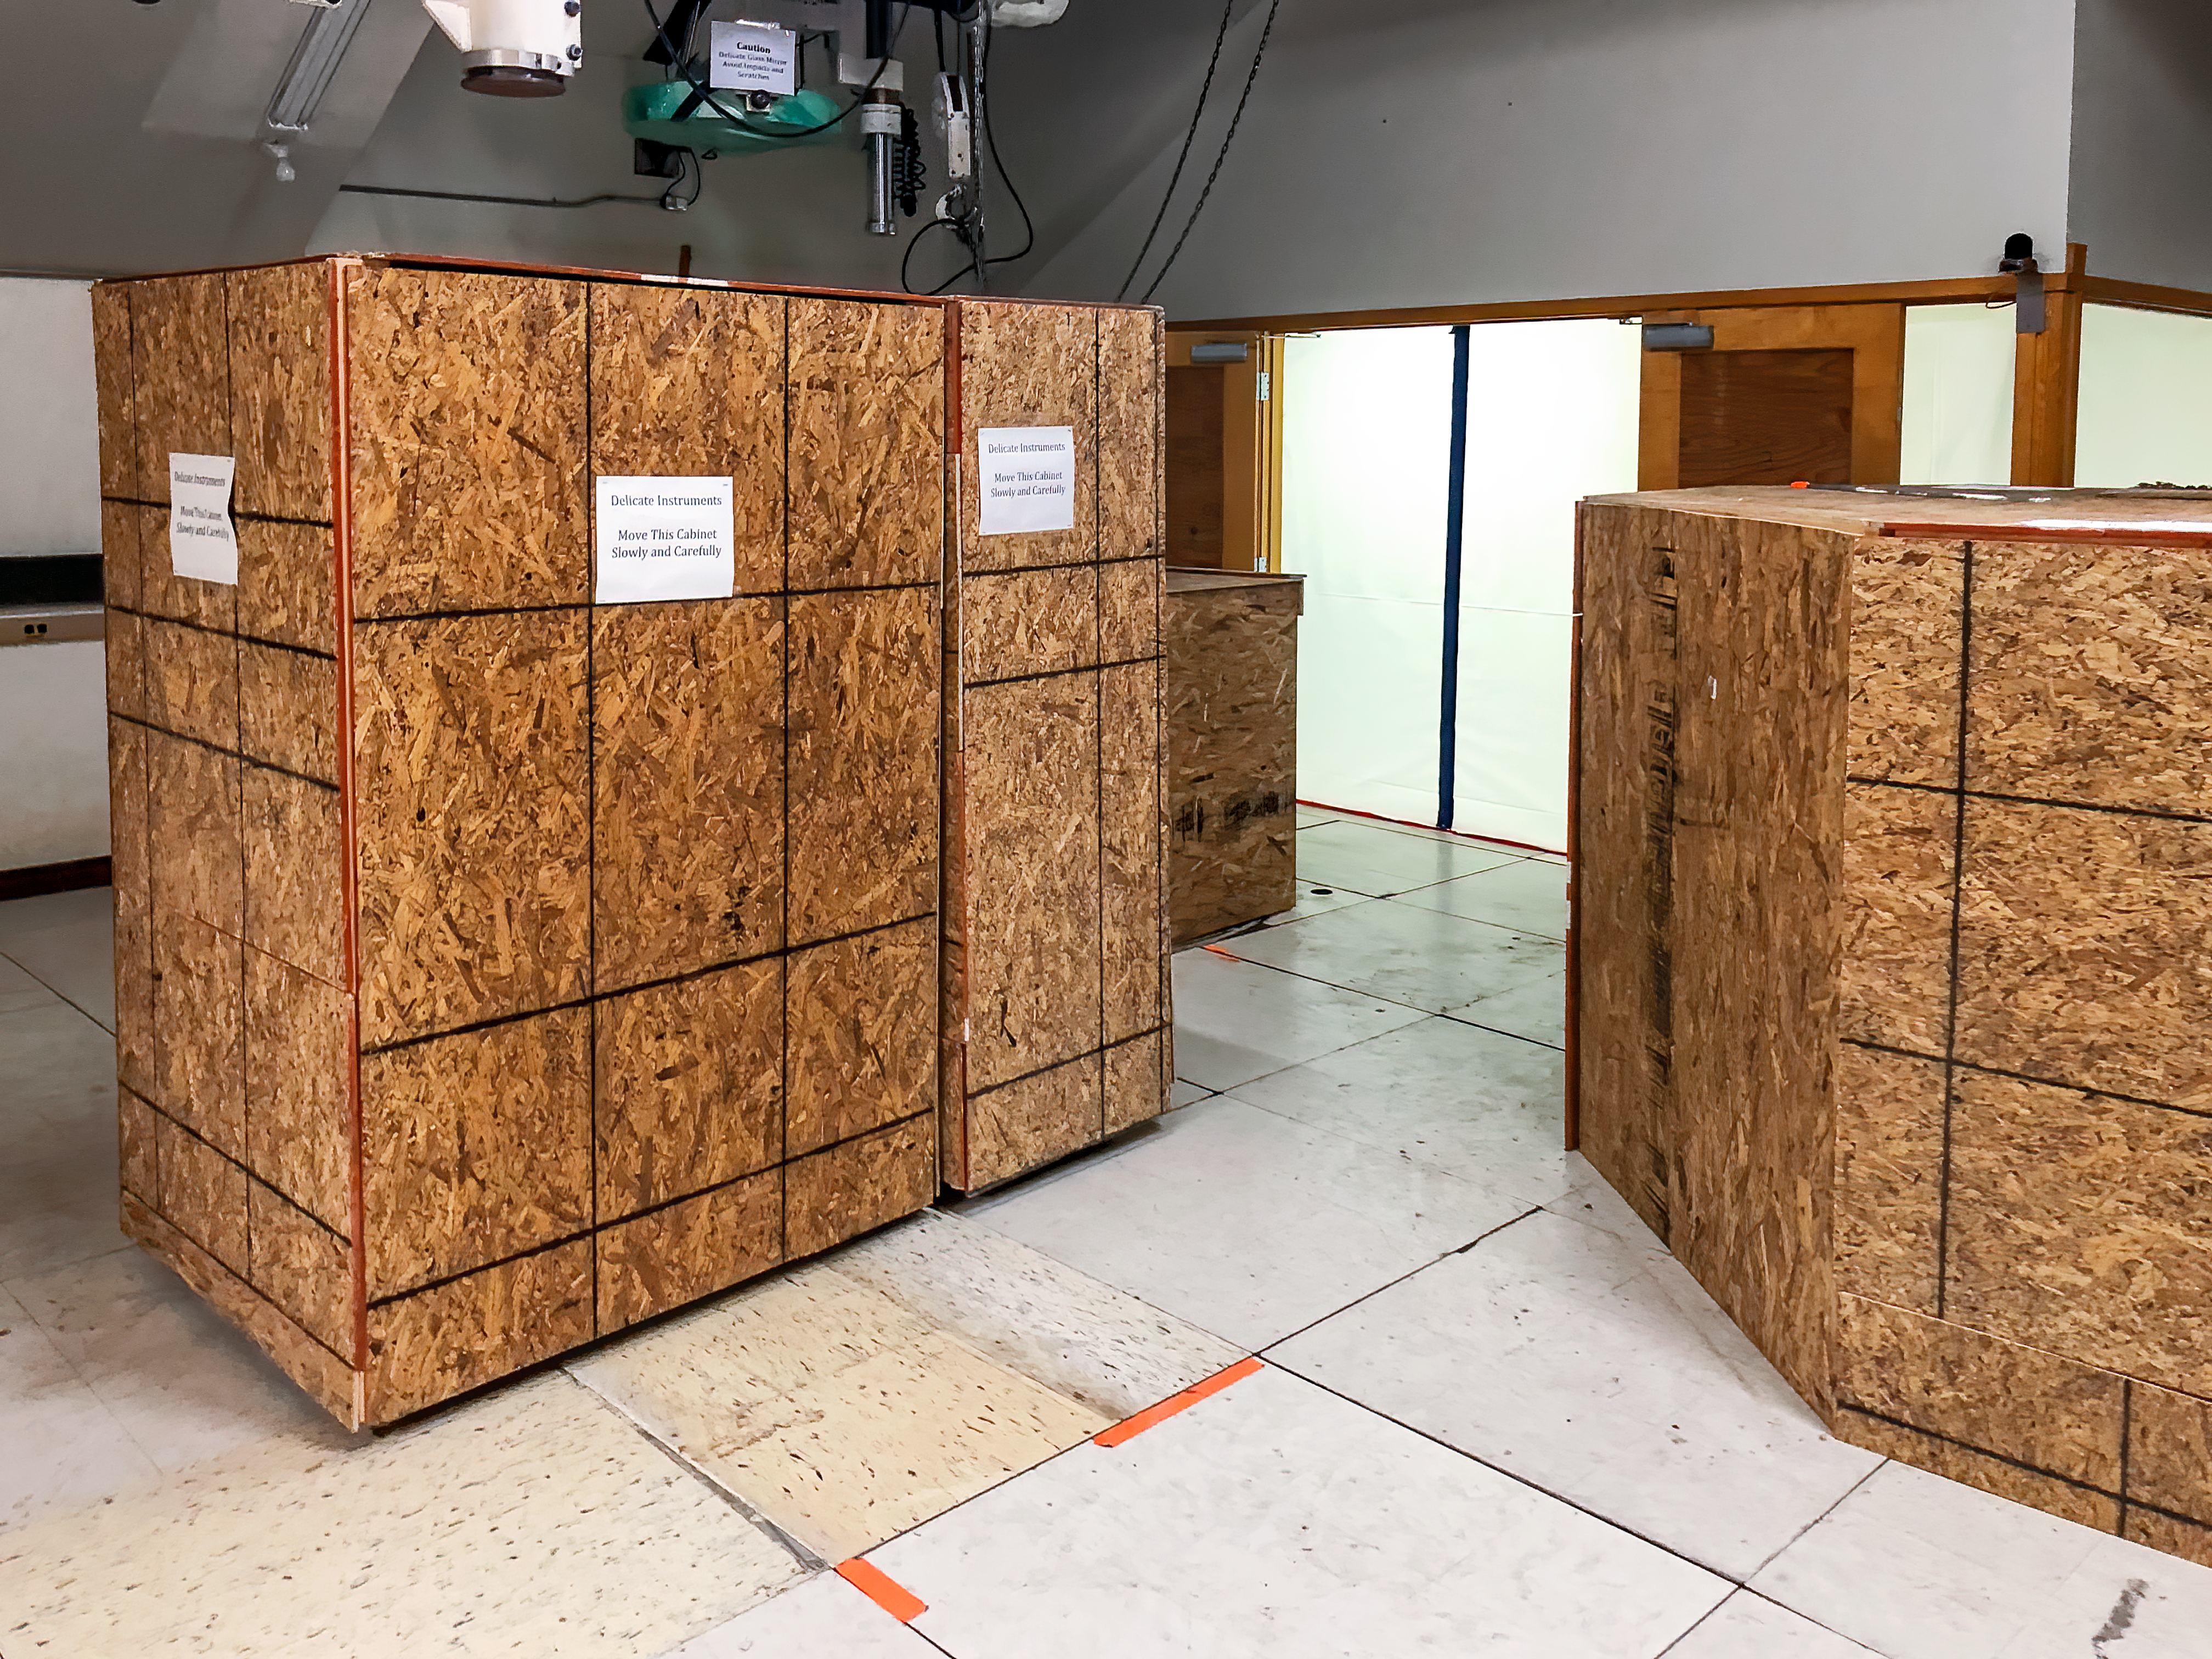

Protecting Telescope Equipment During Construction

Scientific instruments and sensitive telescope equipment inside the McMath-Pierce Solar Telescope facility have been crated or covered to protect them during the construction of the NOIRLab Windows on the Universe Center for Astronomy Outreach.

Credit: KPNO/NOIRLab/NSF/AURA/B. Buckingham